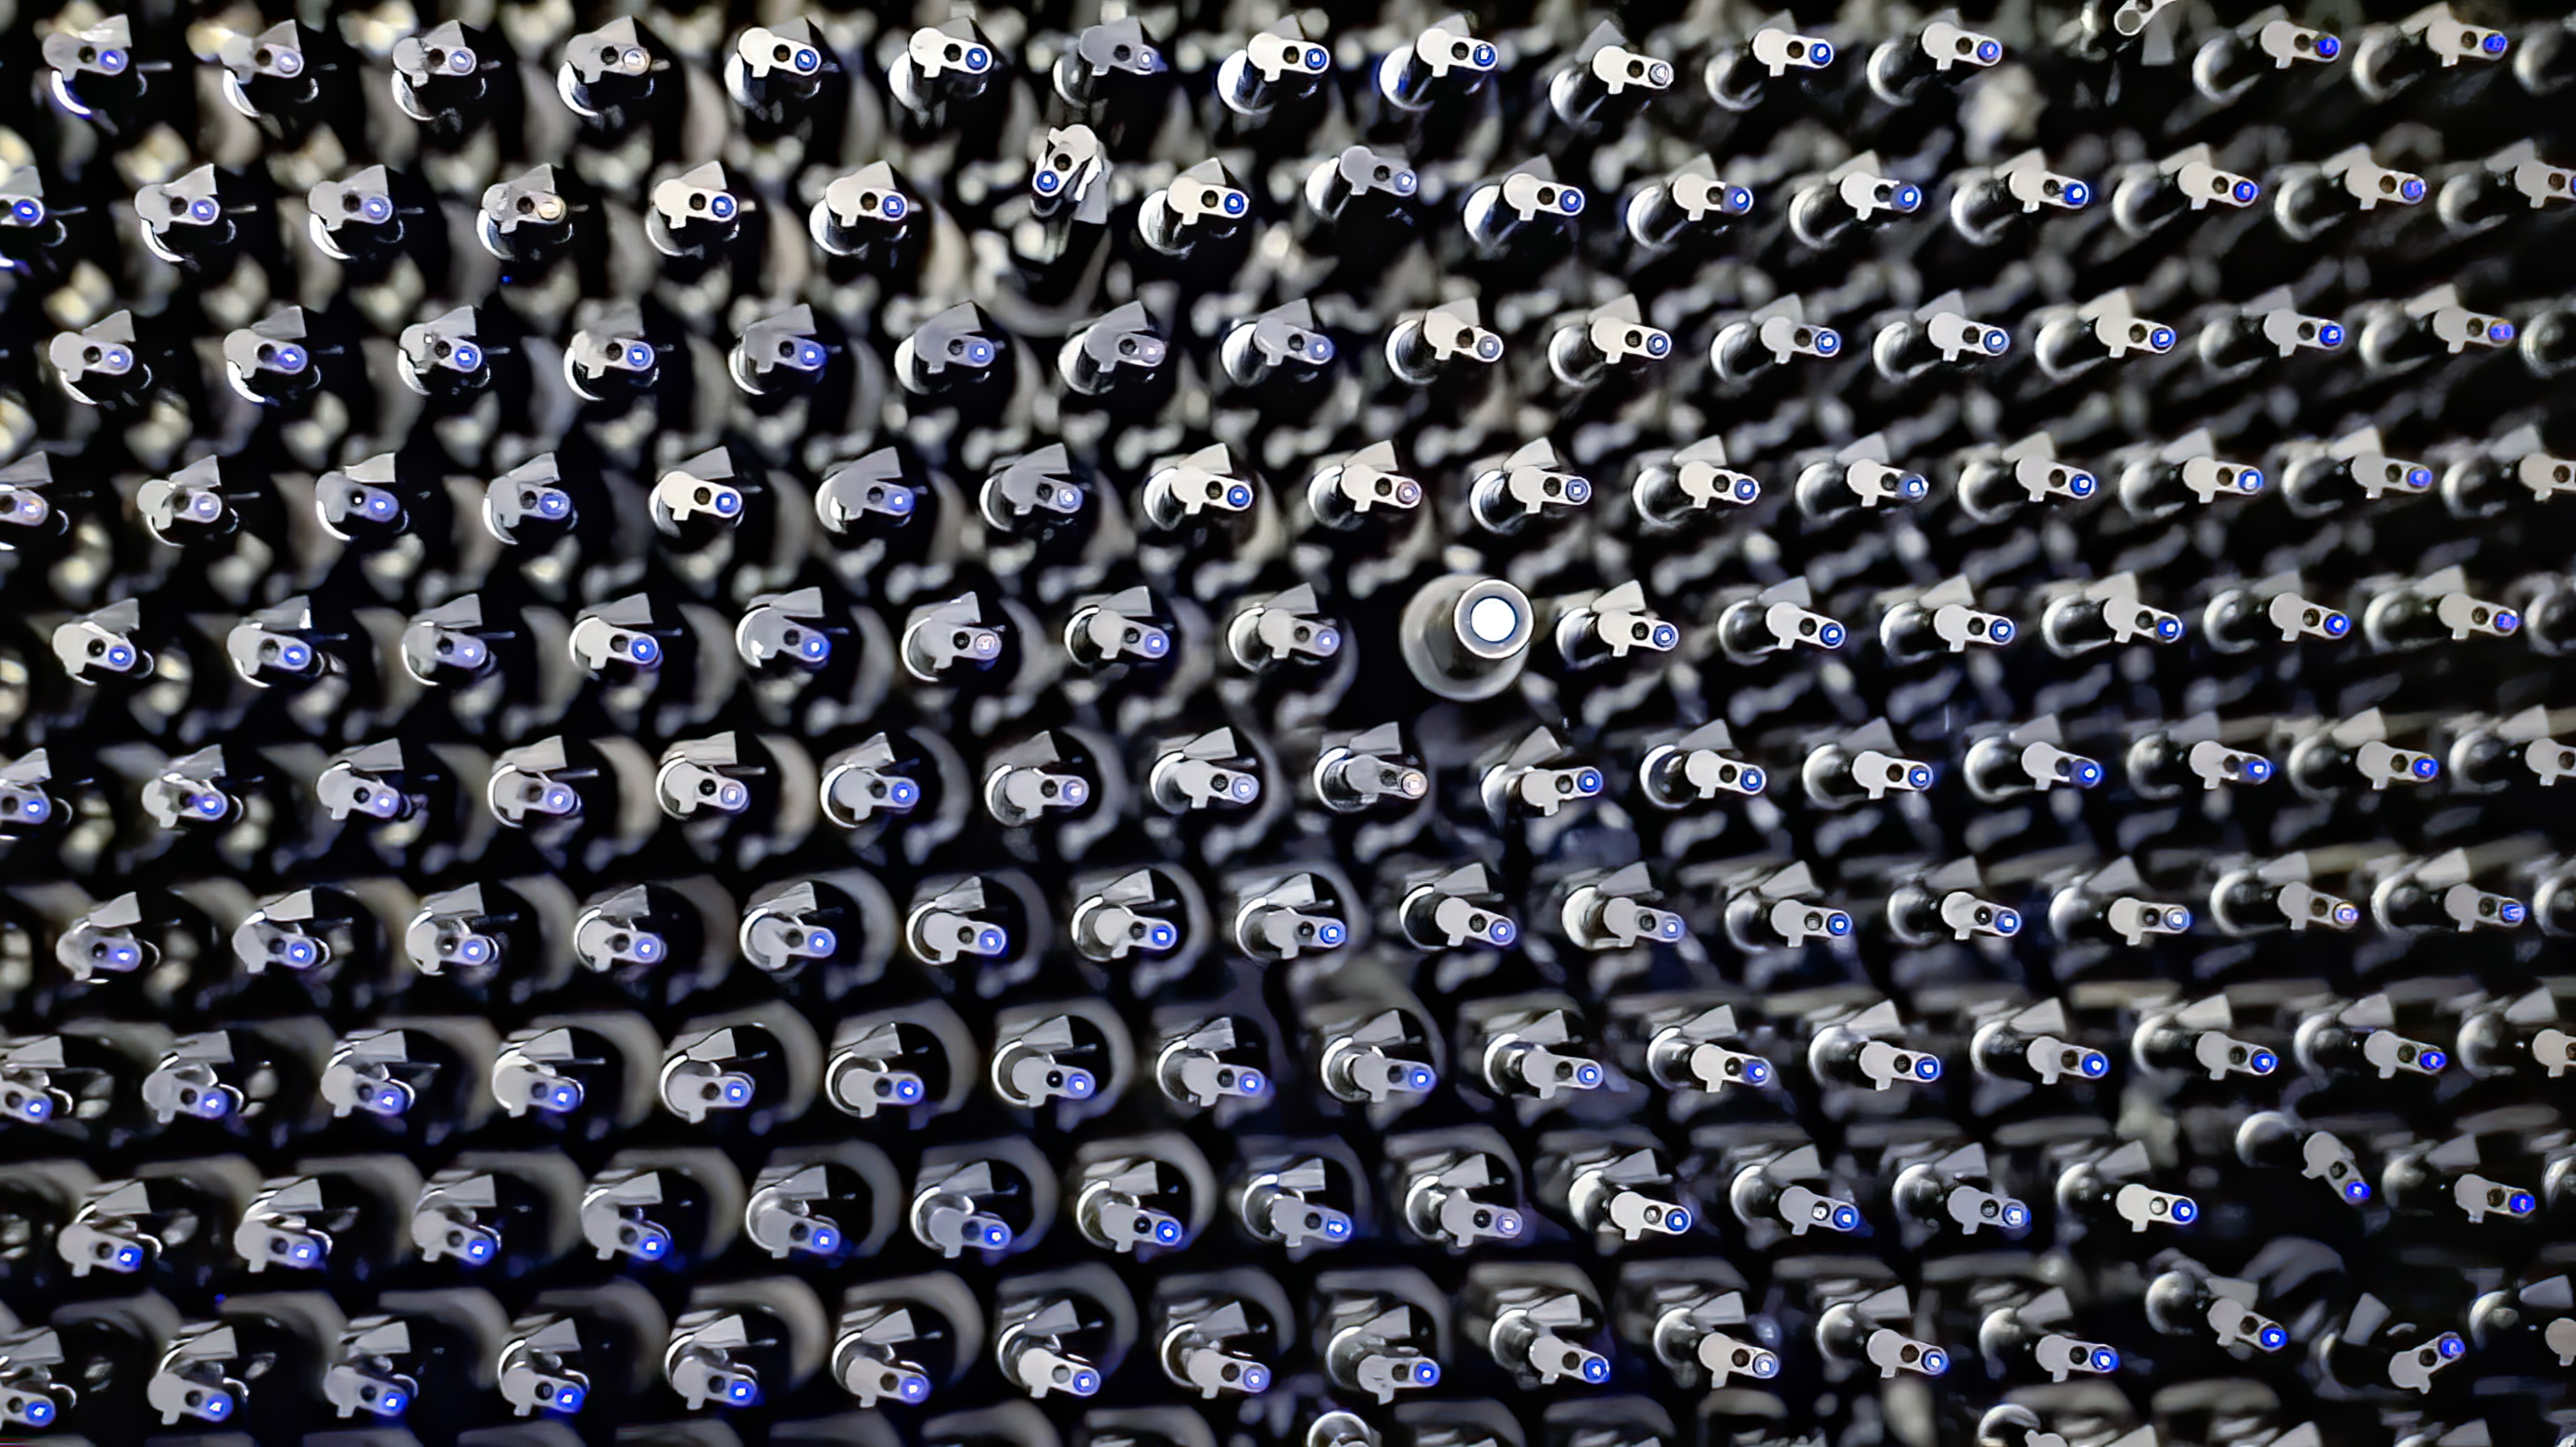

DESI Focal Plane

This photo shows a small section of the DESI focal plane and some of the instrument’s one-of-a-kind robotic positioners. DESI includes 5000 robotically controlled optical fibers to gather spectroscopic data from an equal number of objects in the telescope’s field of view. The optical fibers, which are installed in the robotic positioners, are backlit with blue light in this image.

Credit: DESI collaboration